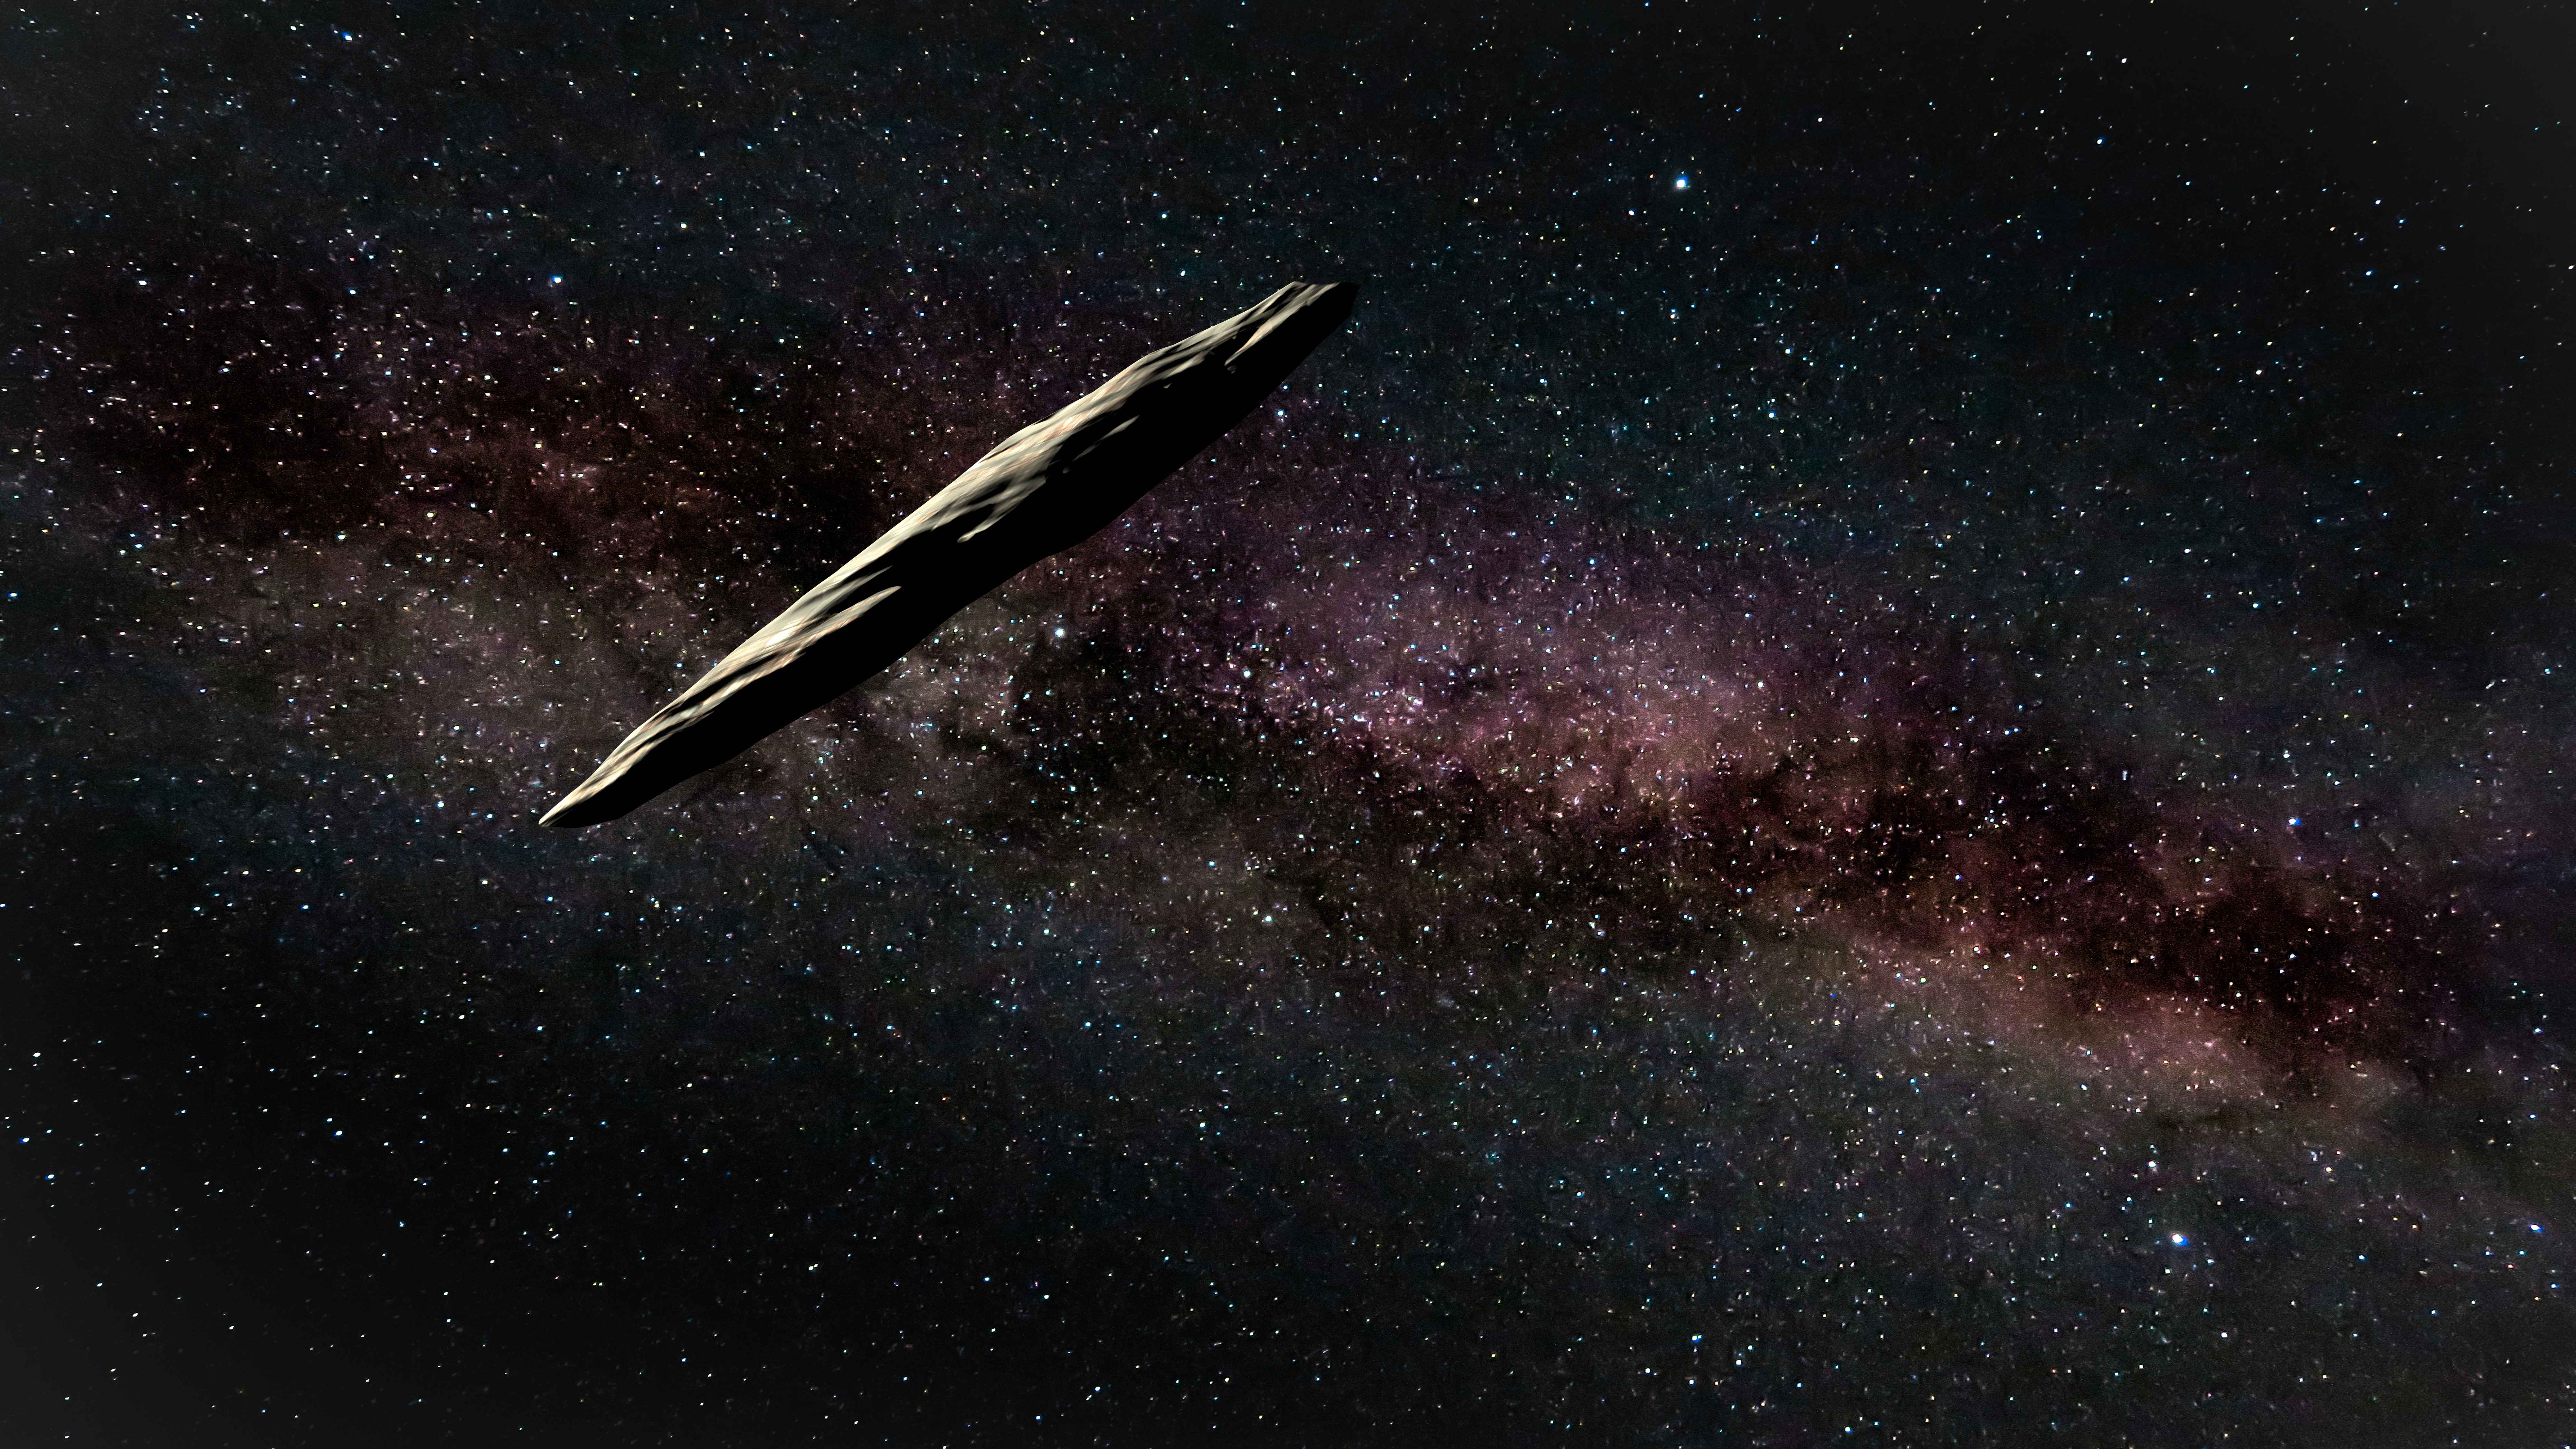

First Known Interstellar Visitor is an “Oddball”

Image captured from above video clip shows artist’s interpretation of ‘Oumuamua as it approaches our Solar System. The object rotates approximately once every 7.4 hours based on the data used in this research.

Credit: Gemini Observatory/AURA/NSF image by Joy Pollard